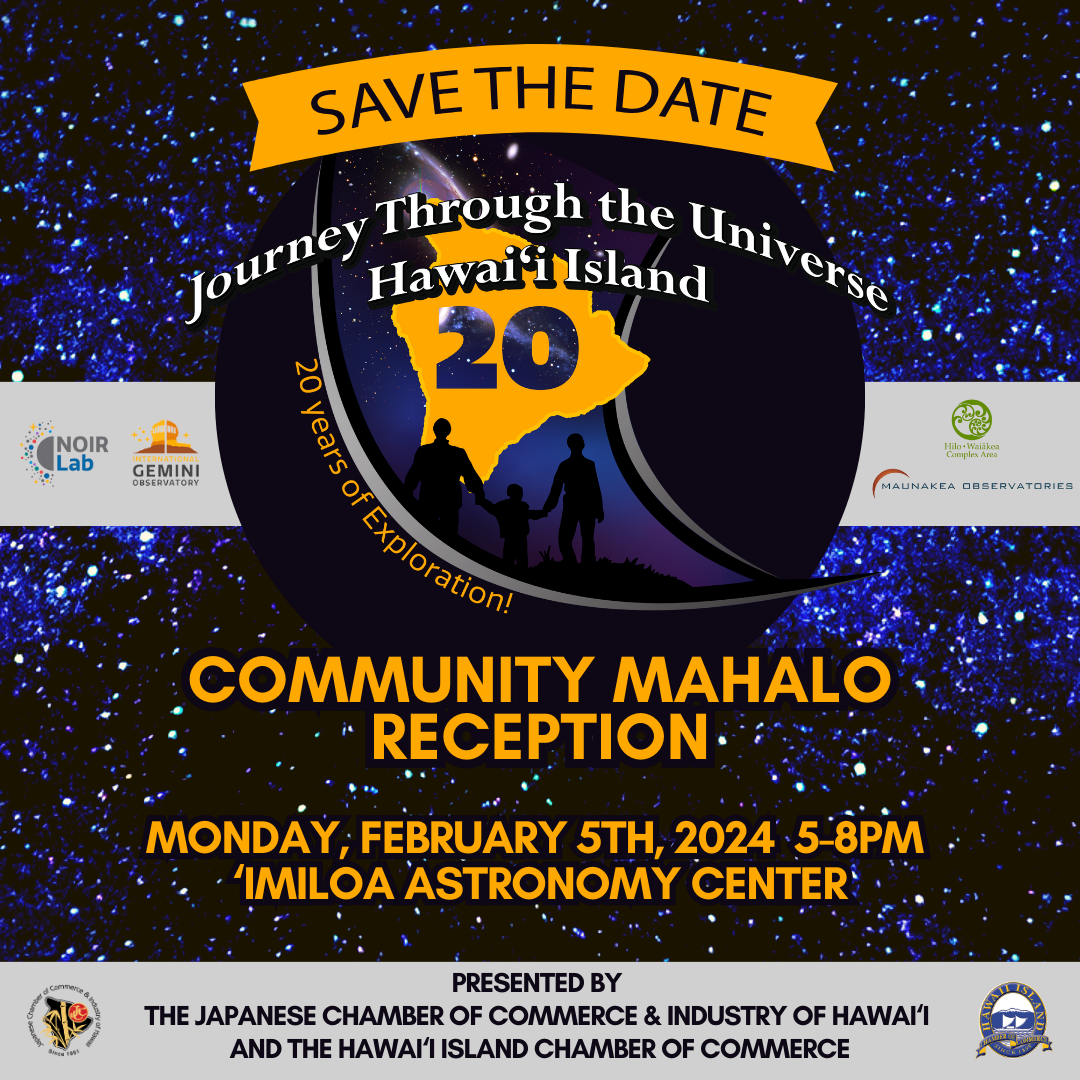

Journey Through the Universe Save Date 2024

Credit: NOIRLab/NSF/AURA